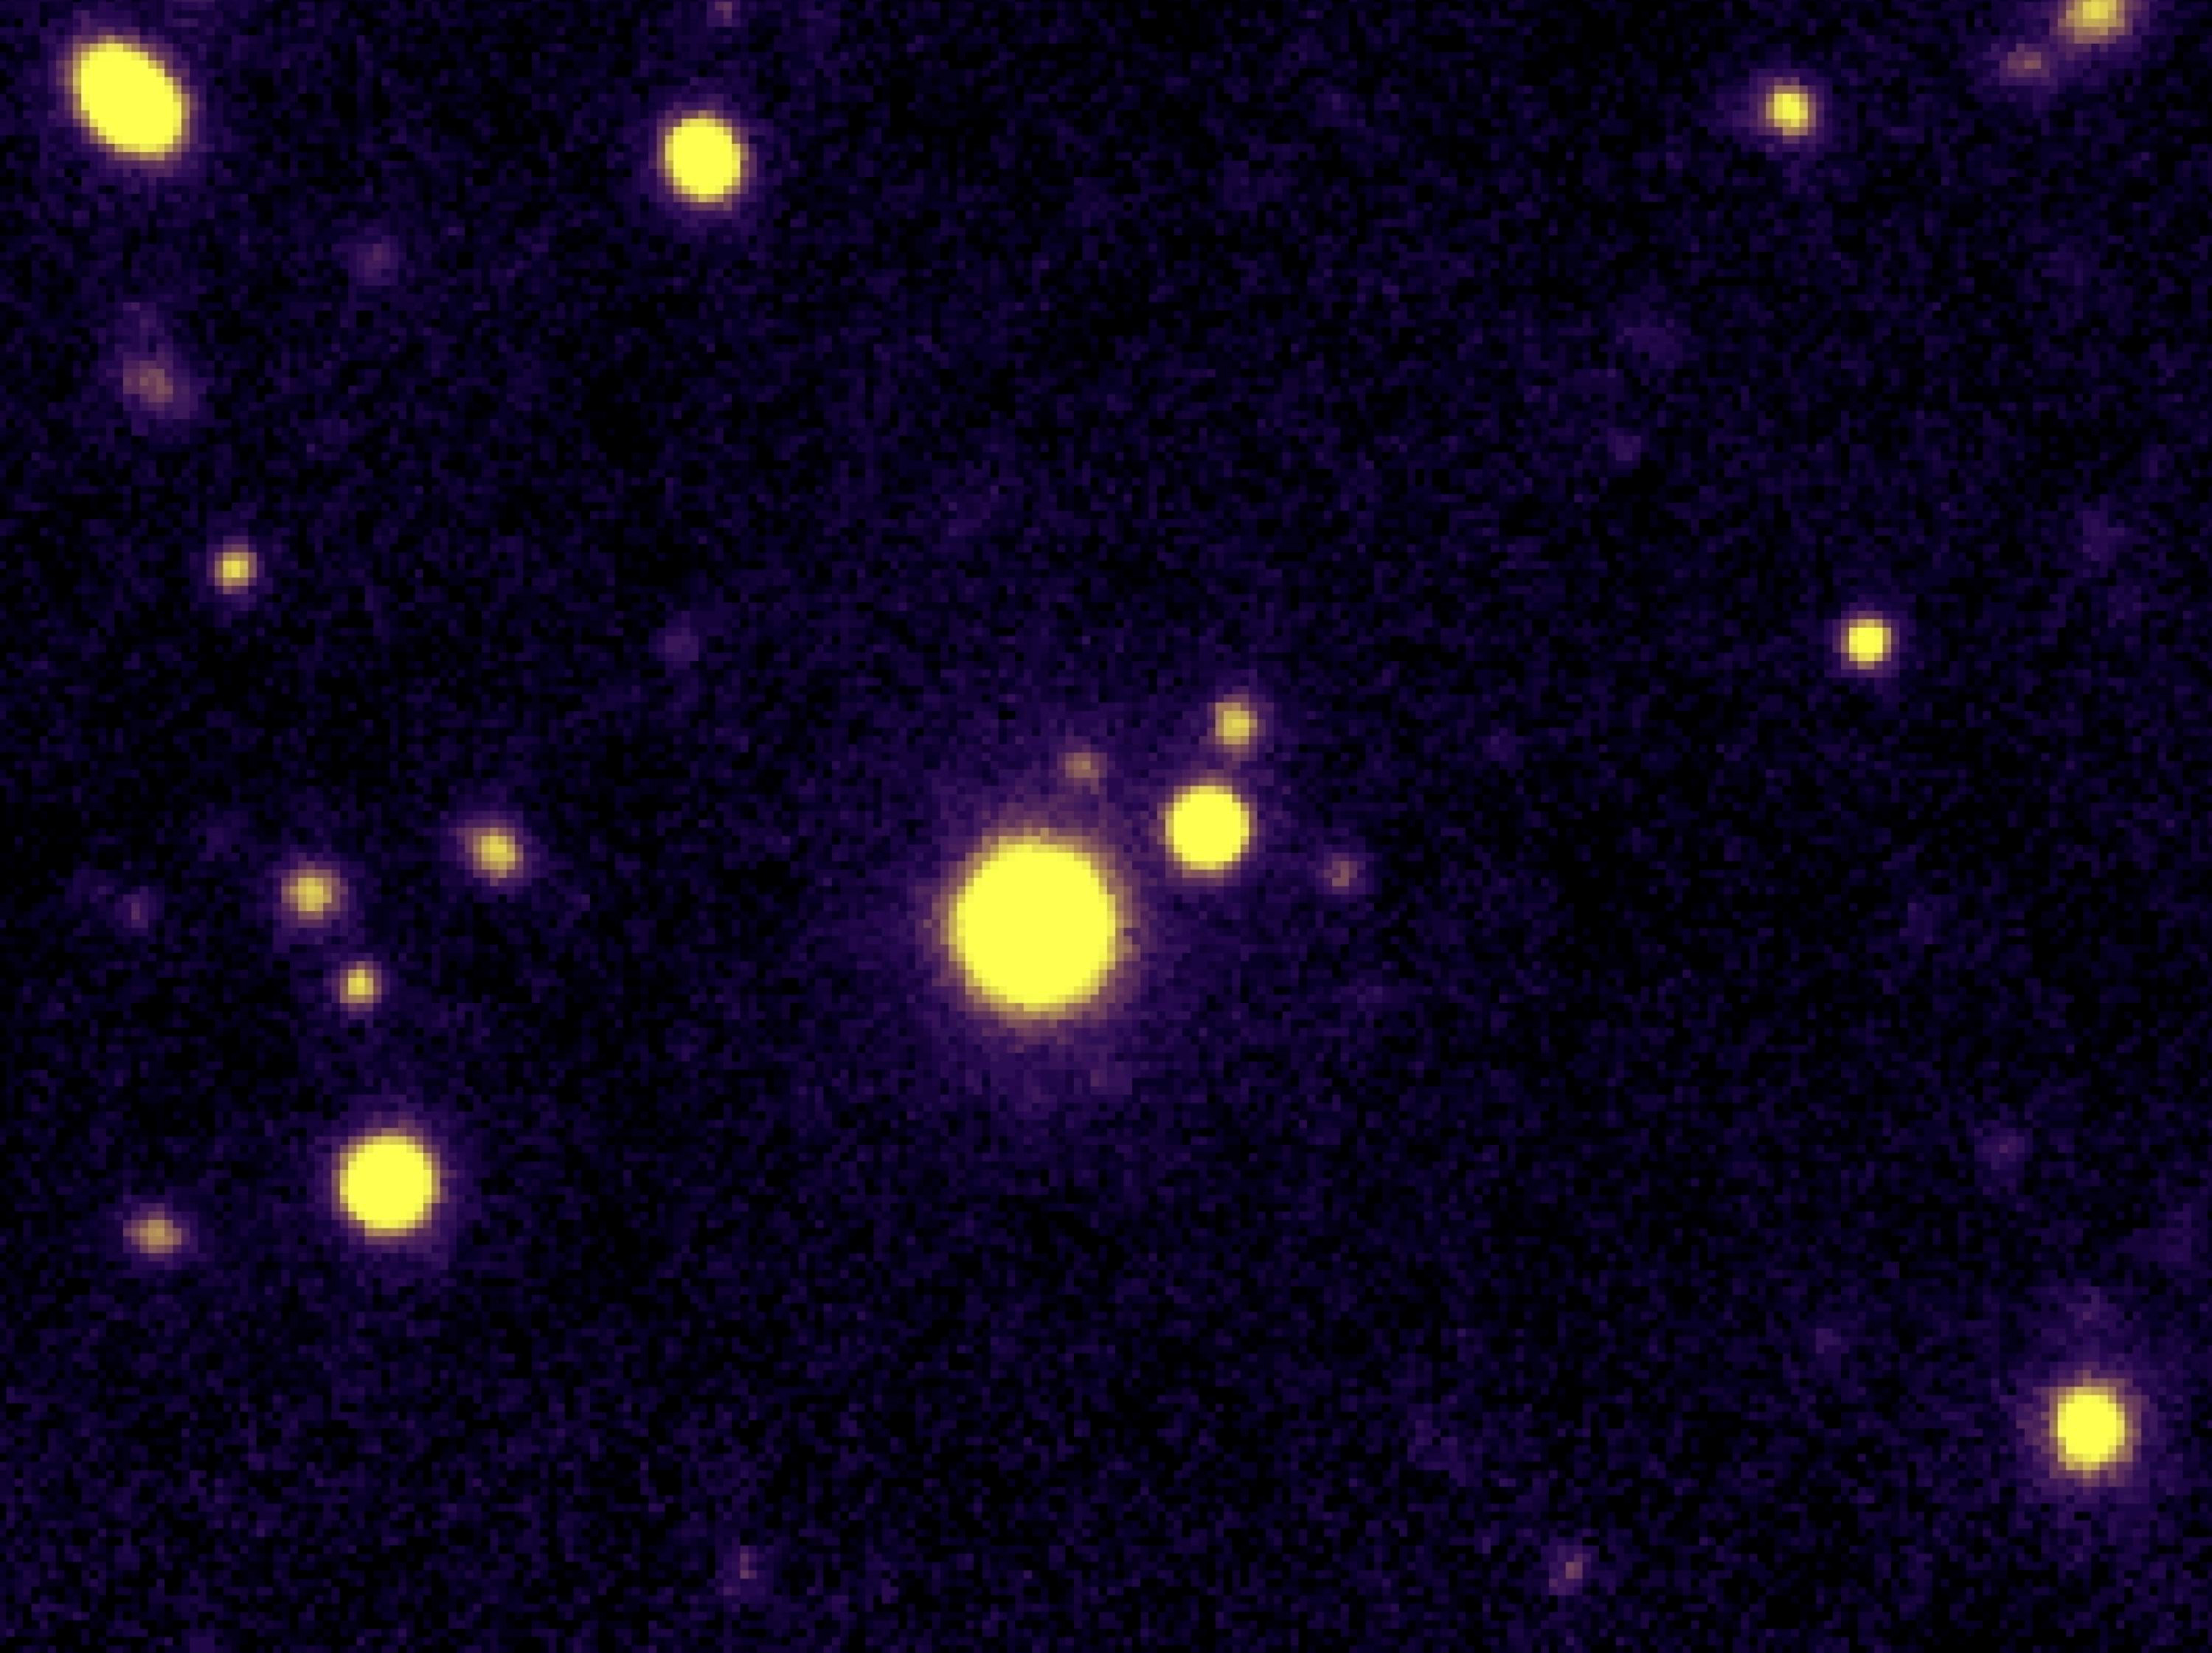

Triple quasar QQQ 1429-008

Using ESO's Very Large Telescope and the W.M. Keck Observatory, astronomers at the Ecole Polytechnique Federale de Lausanne in Switzerland and the California Institute of Technology, USA, have discovered what appears to be the first known triplet of quasars. This close trio of supermassive black holes lies about 10.5 billion light-years away towards the Virgo (The Virgin) constellation. The photo shows the image of the triple quasar QQQ 1429-008, with the three components (A, B and C) indicated on the additional image.

Credit: ESO